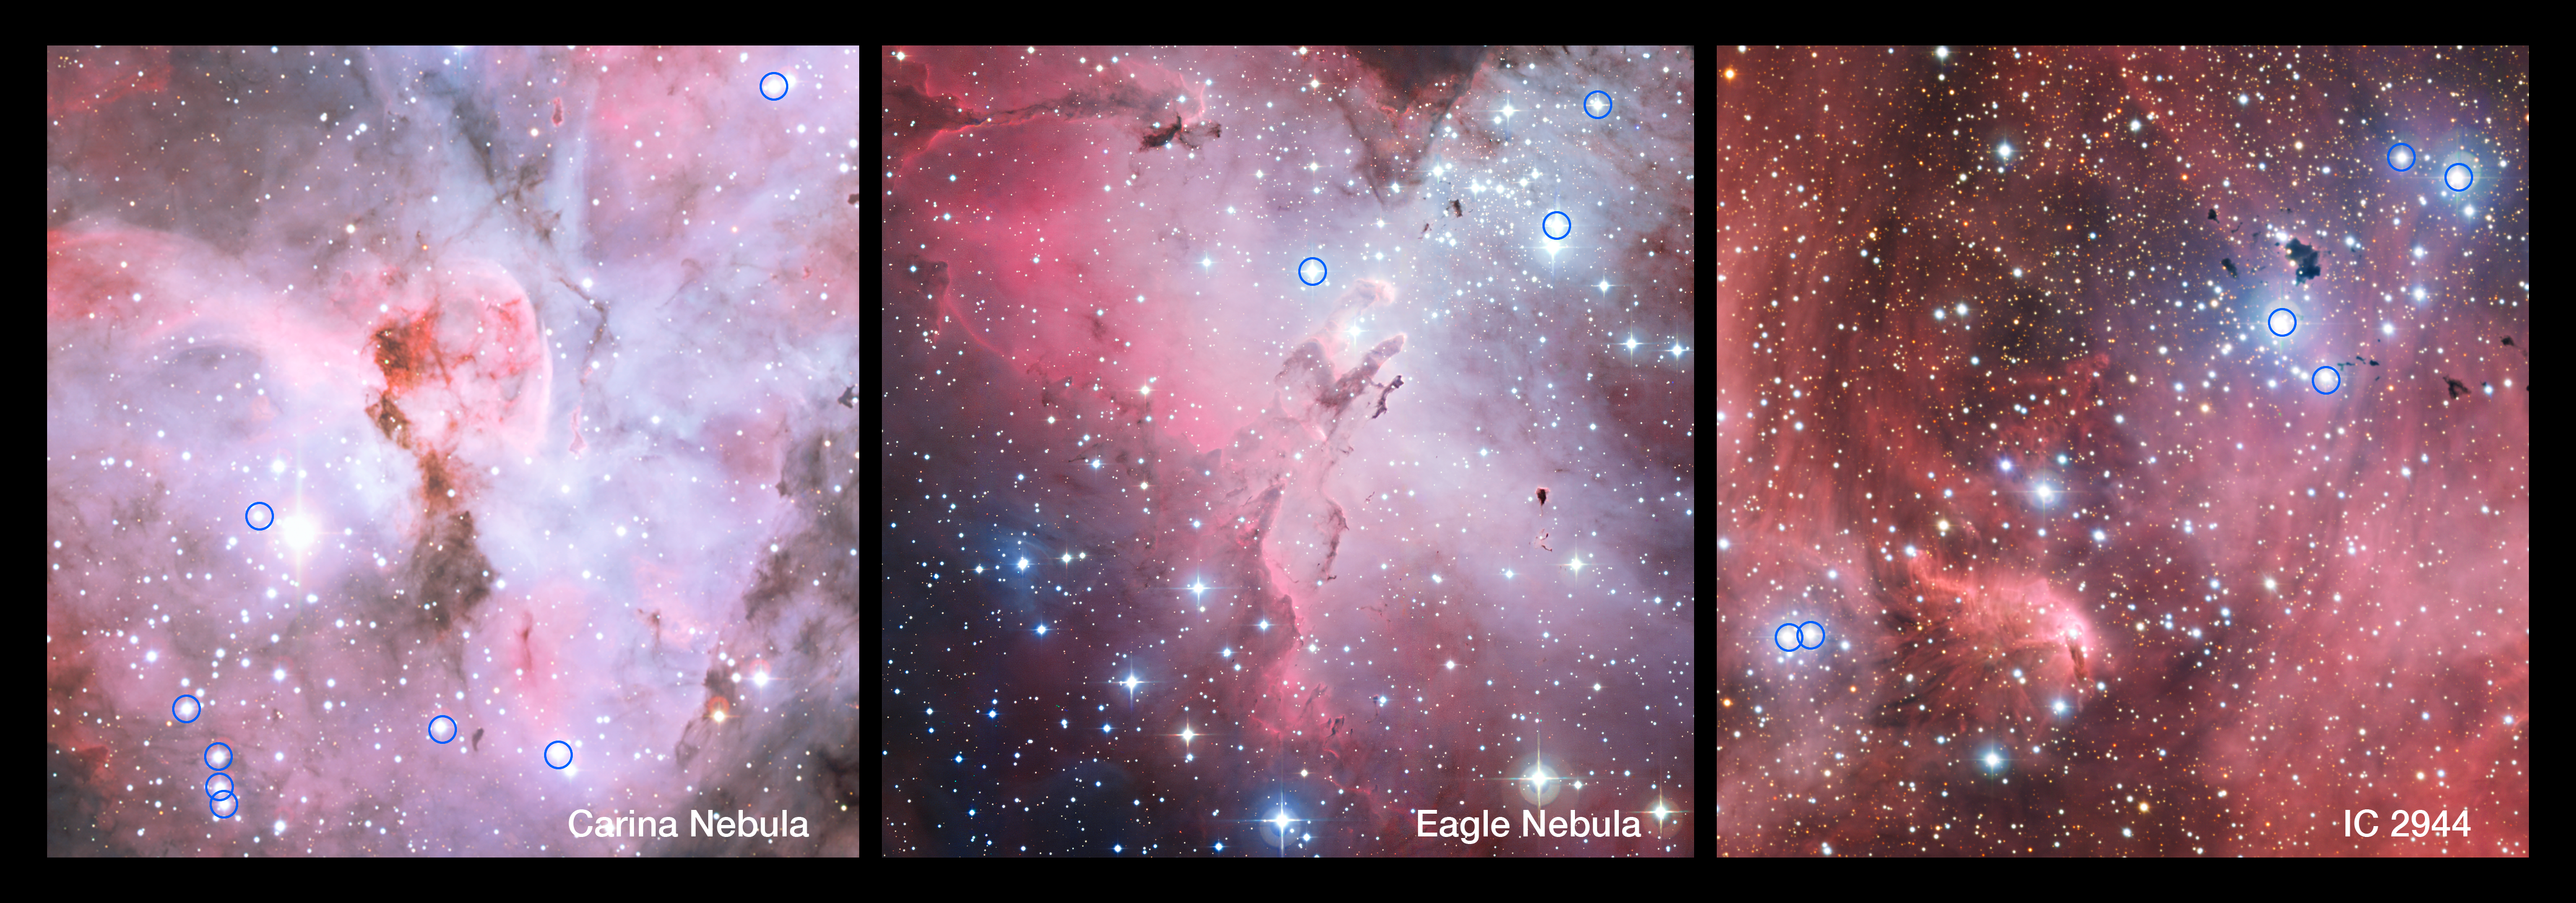

Hot and brilliant O stars in star-forming regions

These spectacular panoramic views show parts of the Carina Nebula (left), the Eagle Nebula (centre) and IC 2944 (right). These are all regions of star formation that contain many hot young stars including several bright stars of spectral type O. The O stars in these star-forming regions that were included in a new survey using ESO’s Very Large Telescope are marked with circles. Many of these stars were found to be close pairs and such binaries often transfer mass from one star to the other.

The pictures were created from images taken with the Wide Field Imager on the MPG/ESO 2.2-metre telescope at ESO’s La Silla Observatory in Chile.

Credit: ESO